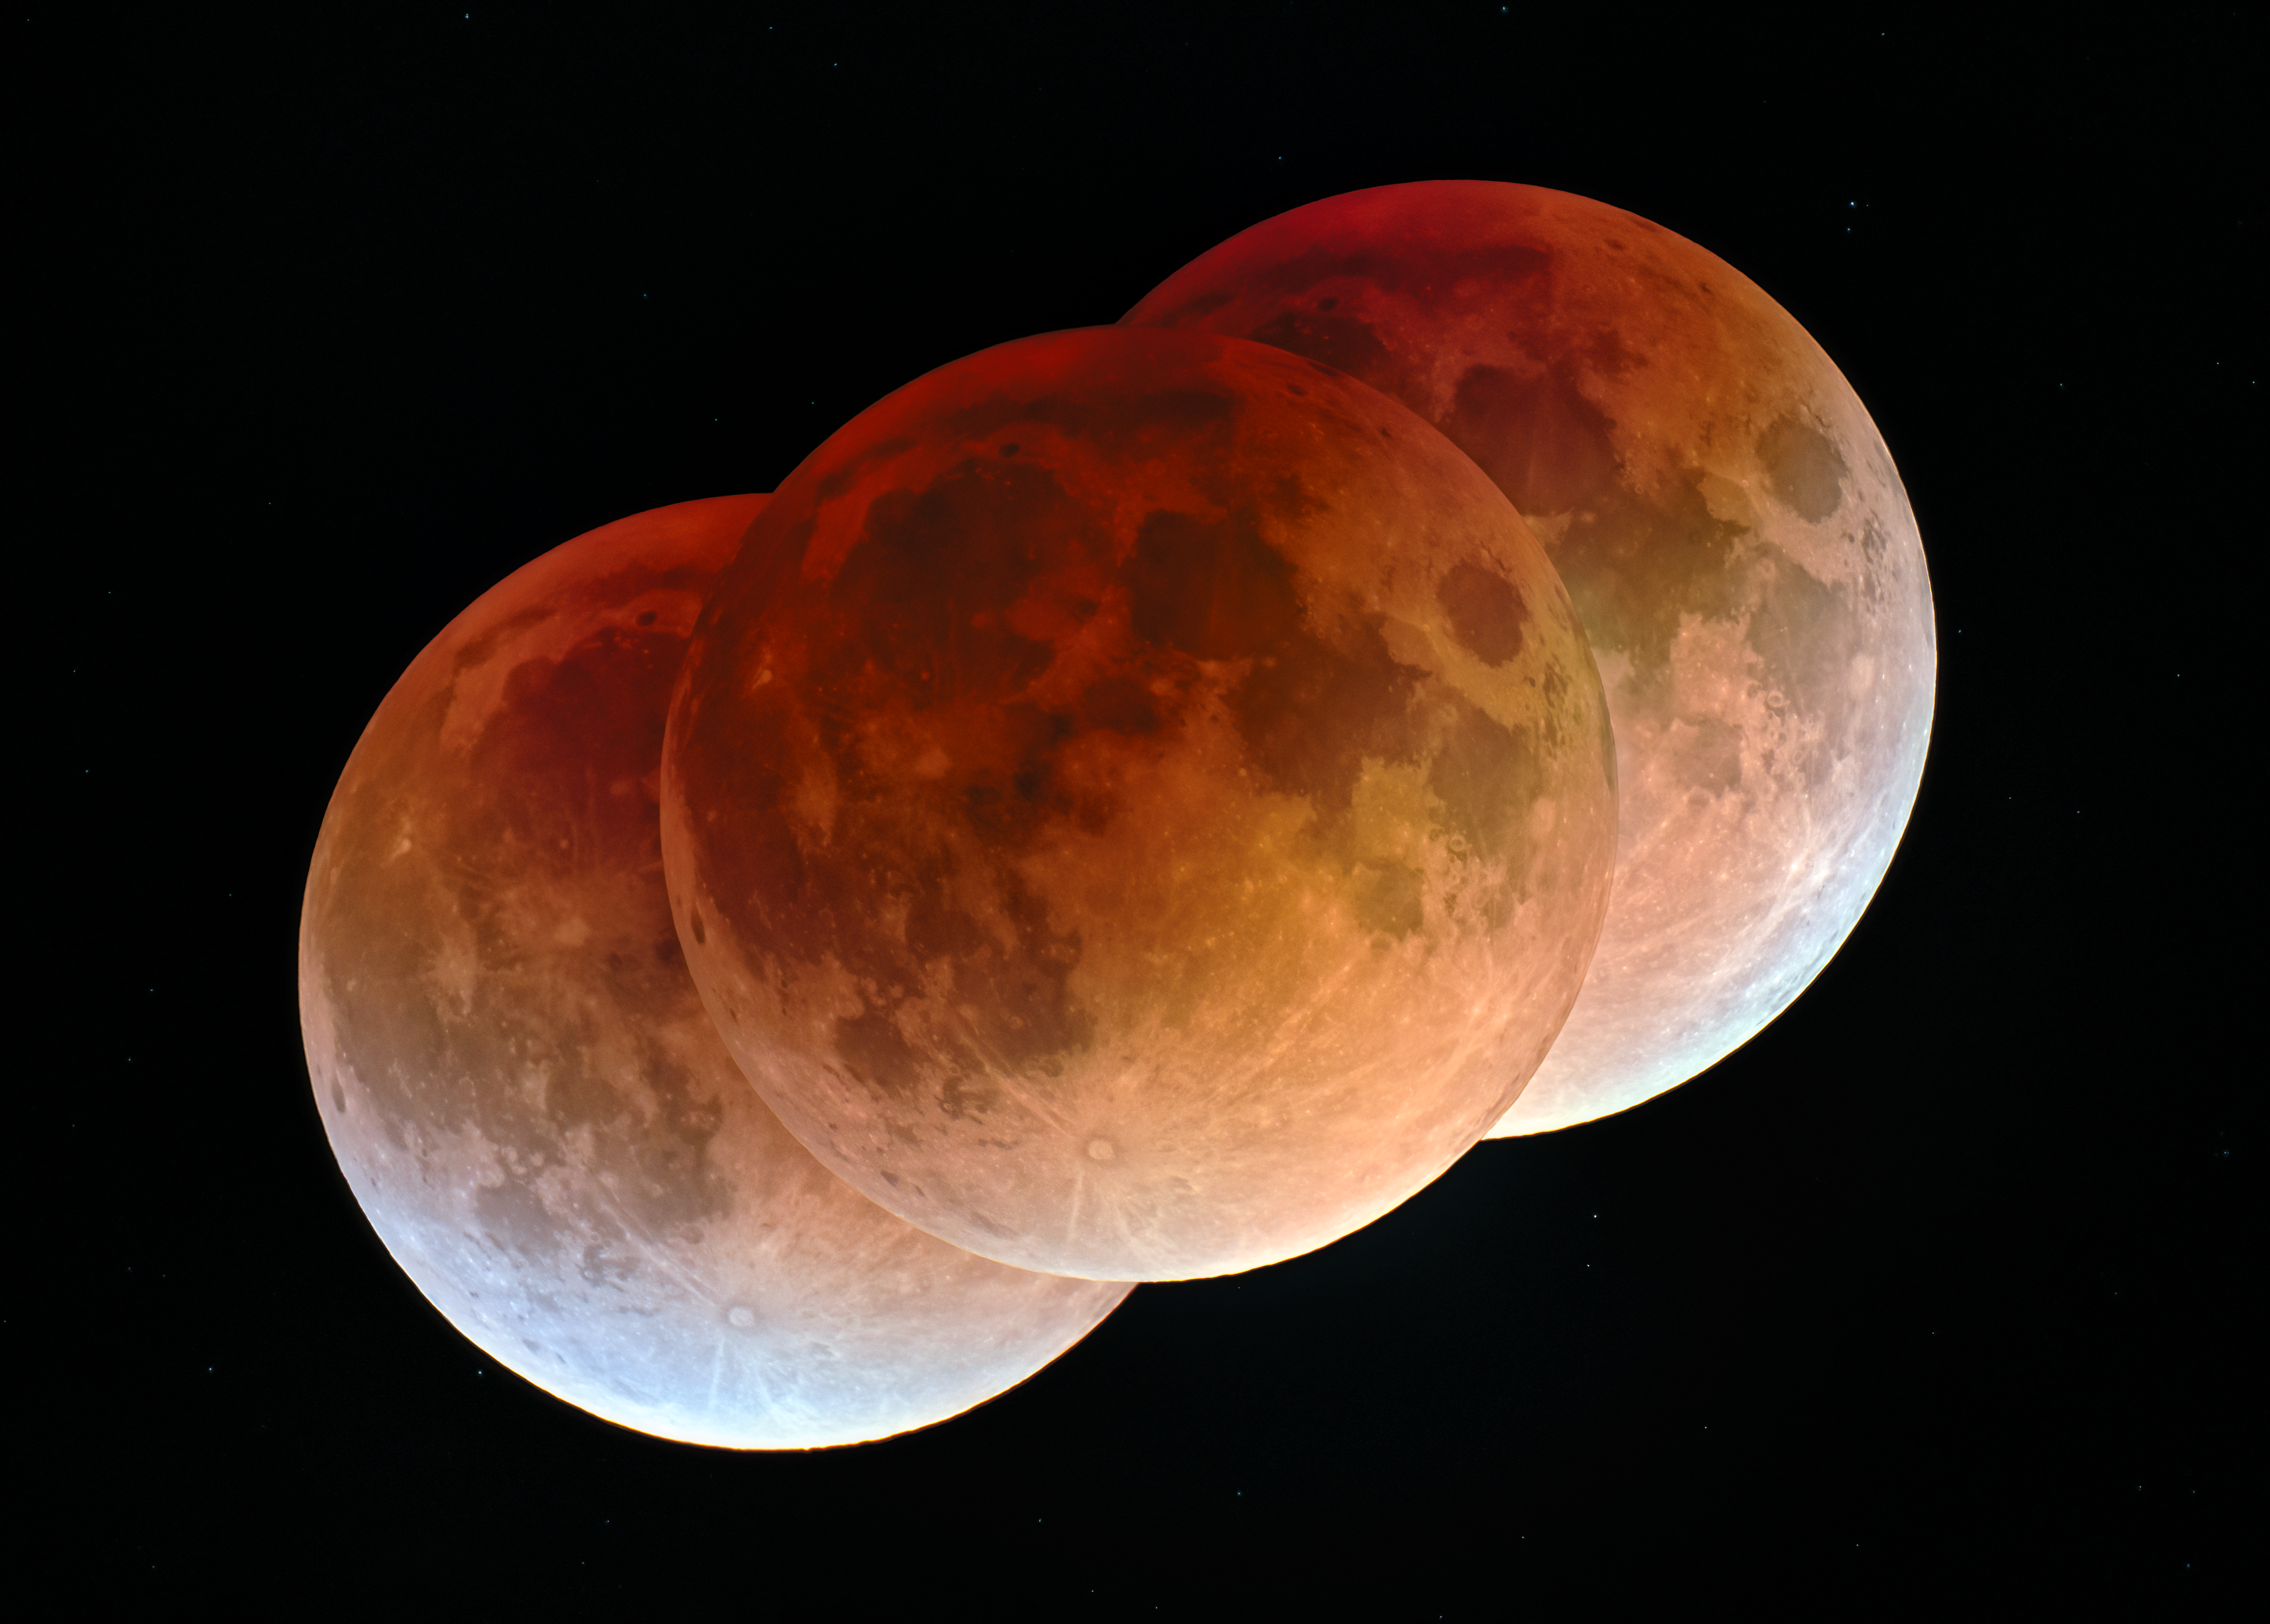

Total Lunar Eclipse Above Kitt Peak

A total lunar eclipse adorned the early morning sky on 3 March 2026.

Lunar eclipses occur when Earth is positioned between the Sun and the Moon. In this position, the Moon enters Earth’s shadow as Earth prevents the Sun’s light from reaching the Moon directly. A total lunar eclipse happens when the Moon is within the darkest part of the shadow, known as the umbra. At this location, the Moon is drenched in a red glow, as some sunlight passes through Earth’s atmosphere. This red coloring has given rise to the nickname “Blood Moon.”

The individual images in this composite image were captured at U.S. National Science Foundation Kitt Peak National Observatory, a Program of NSF NOIRLab, 90 km (56 miles) southwest of Tucson, Arizona, in the Schuk Toak District on the Tohono O'odham Nation. The totality phase of this lunar eclipse, when the Moon was completely covered by Earth’s shadow, lasted approximately 58 minutes.

Horálek captured a previous lunar eclipse above KPNO in 2022, and the most recent total lunar eclipse at NSF Cerro Tololo Inter-American Observatory (CTIO), another Program of NSF NOIRLab, in Chile. The next total lunar eclipse in the continental U.S. will be in June 2029.

Credit: KPNO/NOIRLab/NSF/AURA/P. Horálek (Institute of Physics in Opava)